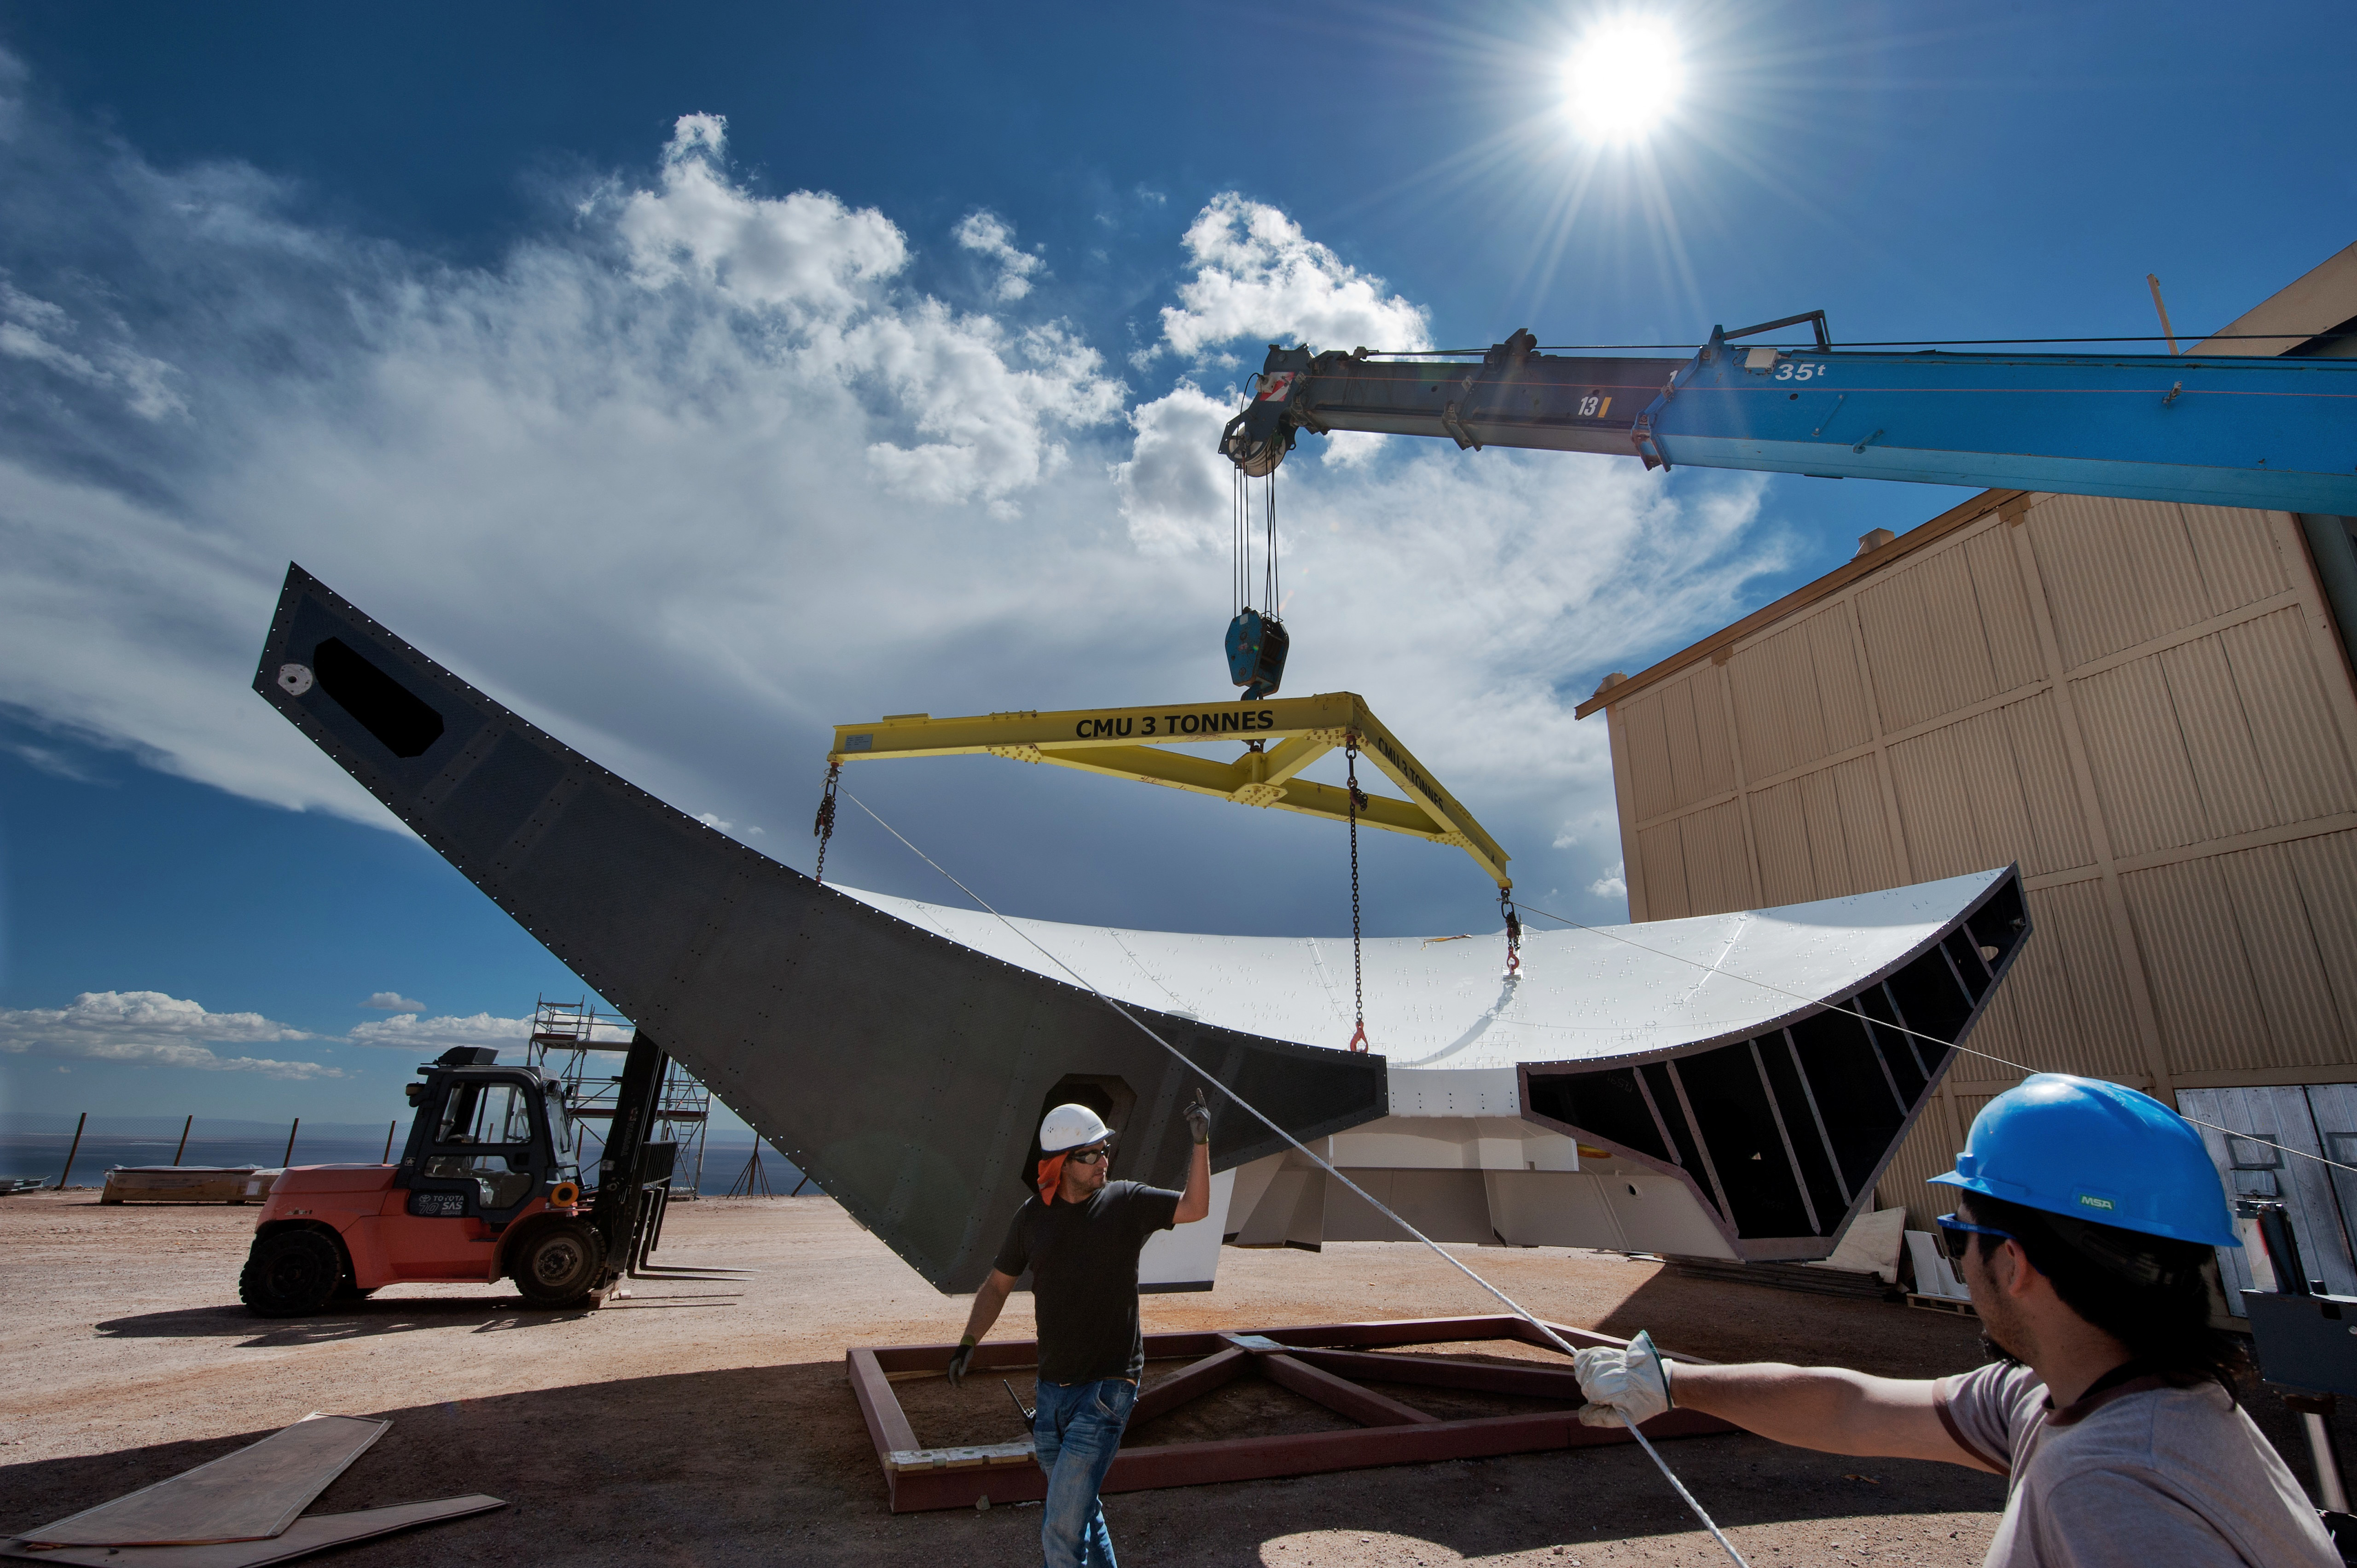

Arrival of antenna

Arrival of antenna parts to different assembling sites in the OSF.

Credit: Max Alexander (ESO)